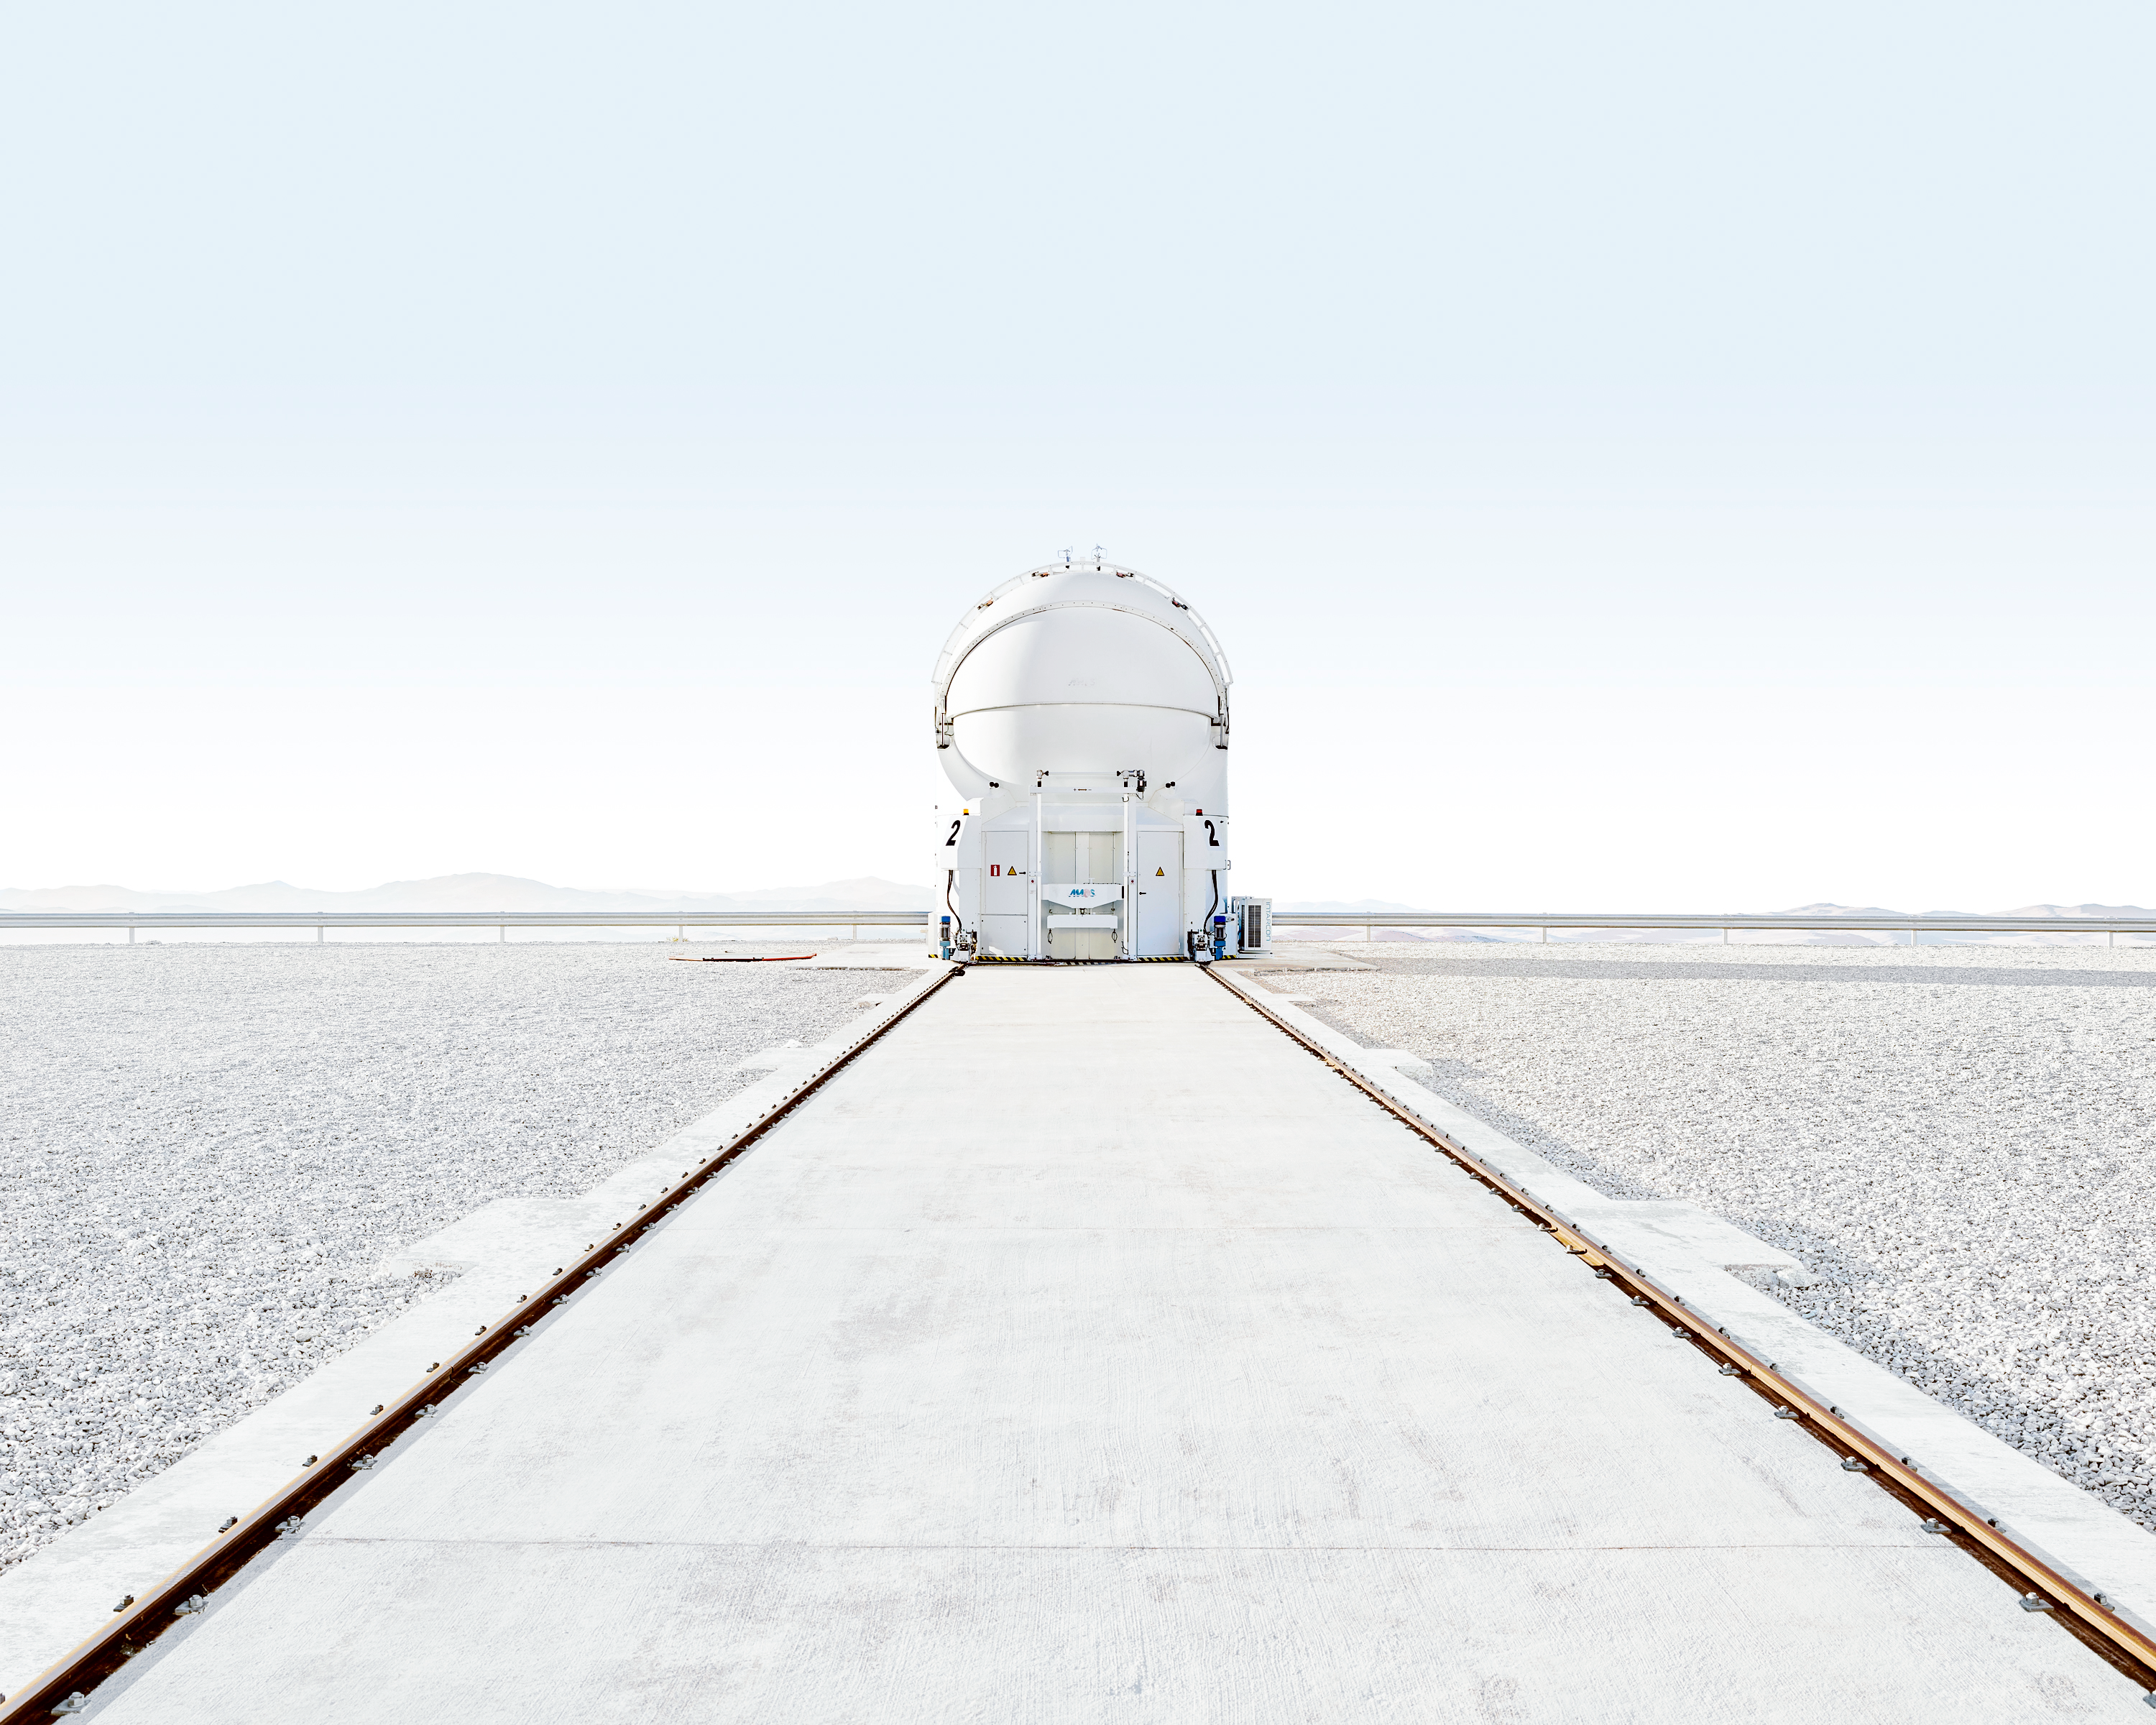

The VLT Auxiliary

An image of one of the Very Large Telescope's four auxiliary telescopes. These smaller, mobile telescopes are used when the VLT is being used for interoferometric observations. In this image one is shown surrounded by the dramatic natural beauty of Paranal Observatory and the Chilean desert surrounding it.

Credit: Luxy Images/ESO